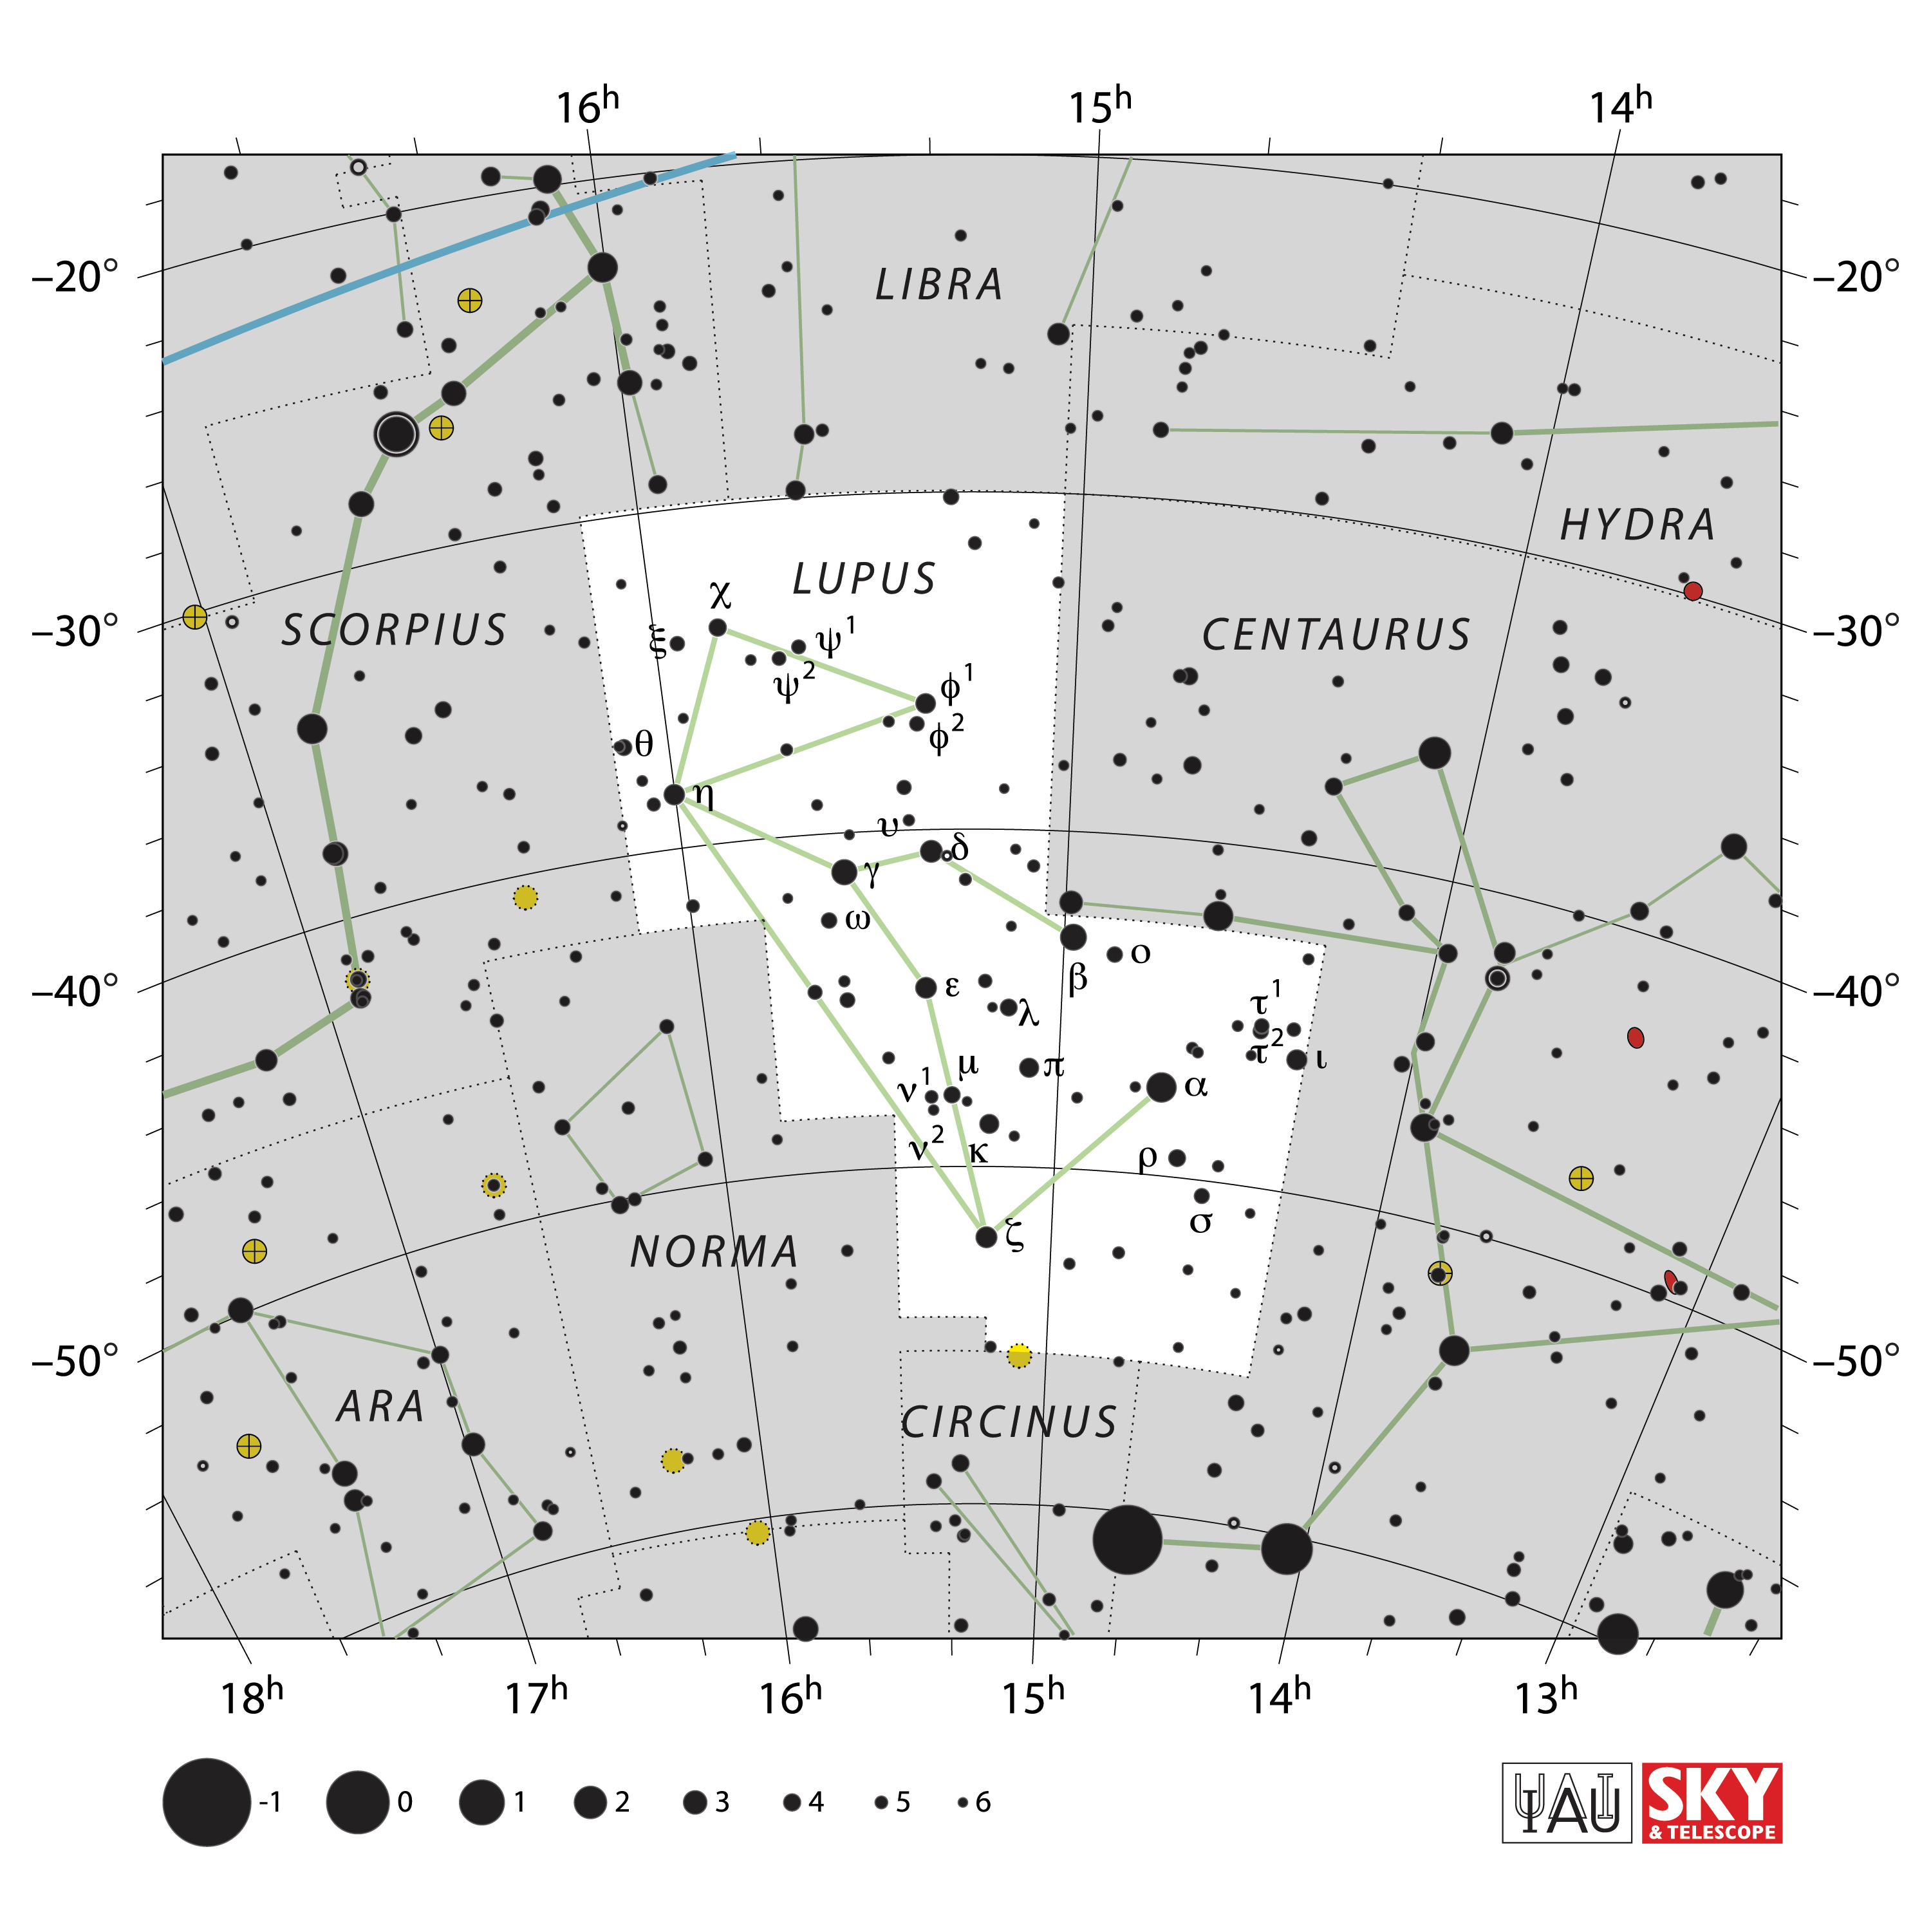

Lupus

Credit: IAU and Sky & Telescope